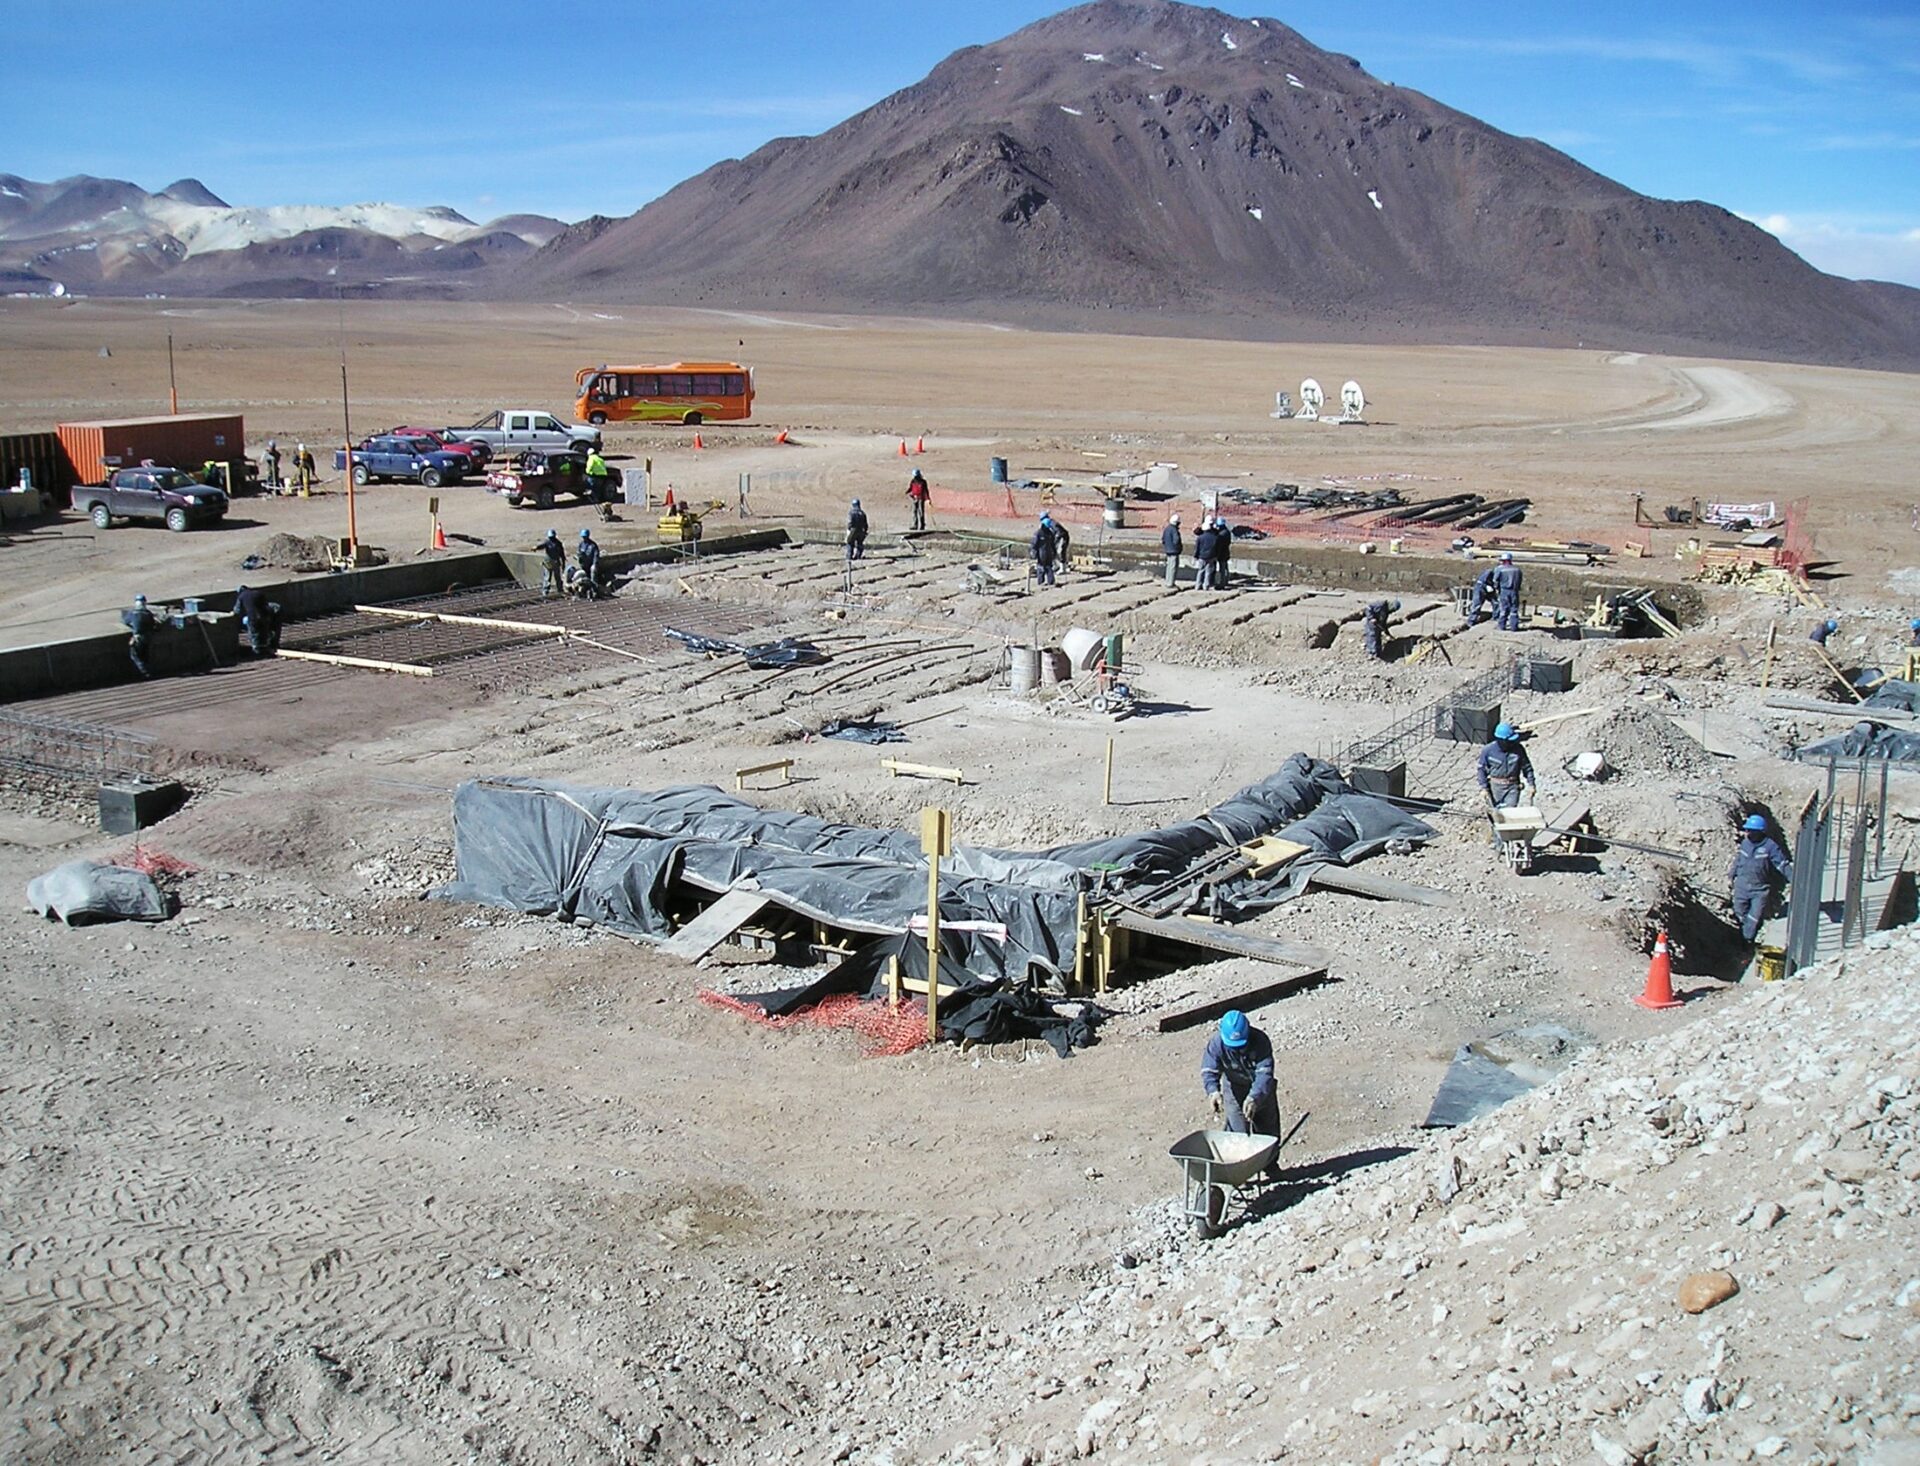

Start of construction in the AOS

Start of construction in the AOS.

Credit: ALMA (ESO / NAOJ / NRAO)